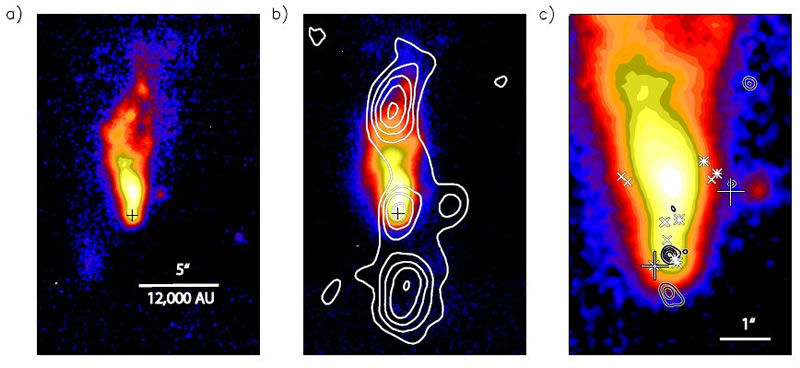

Gemini T-ReCS observations

a) The Gemini T-ReCS observations of the mono-polar outflow of G35.20-0.74 as seen in the mid-infrared at 12 microns. The black plus-sign marks the location of the young central star.

b) The T-ReCS mid-infrared image at 18 microns is overlaid by contours of low-resolution radio continuum emission (Heaton & Little 1988). Radio emission from the central star (black plus-sign) and the northern and southern outflow lobes can be seen.

c) A close-up look at the mid-infrared emission near the central star and outflow cavity. The central star can be seen in high-resolution radio continuum emission (black contours, from Gibb et al. 2003), with some more diffuse radio emission to the south. The hydroxyl masers are shown as asterisks (Hutawarakorn & Cohen 1999), water masers as crosses (Forster & Caswell 1989), and methanol masers as large plus-signs (A.G. Gibb, private communication). They are distributed in a V-shape along the mid-infrared walls of the outflow cavity with the apex near the central star.

Credit: International Gemini Observatory/NOIRLab/NSF/AURA